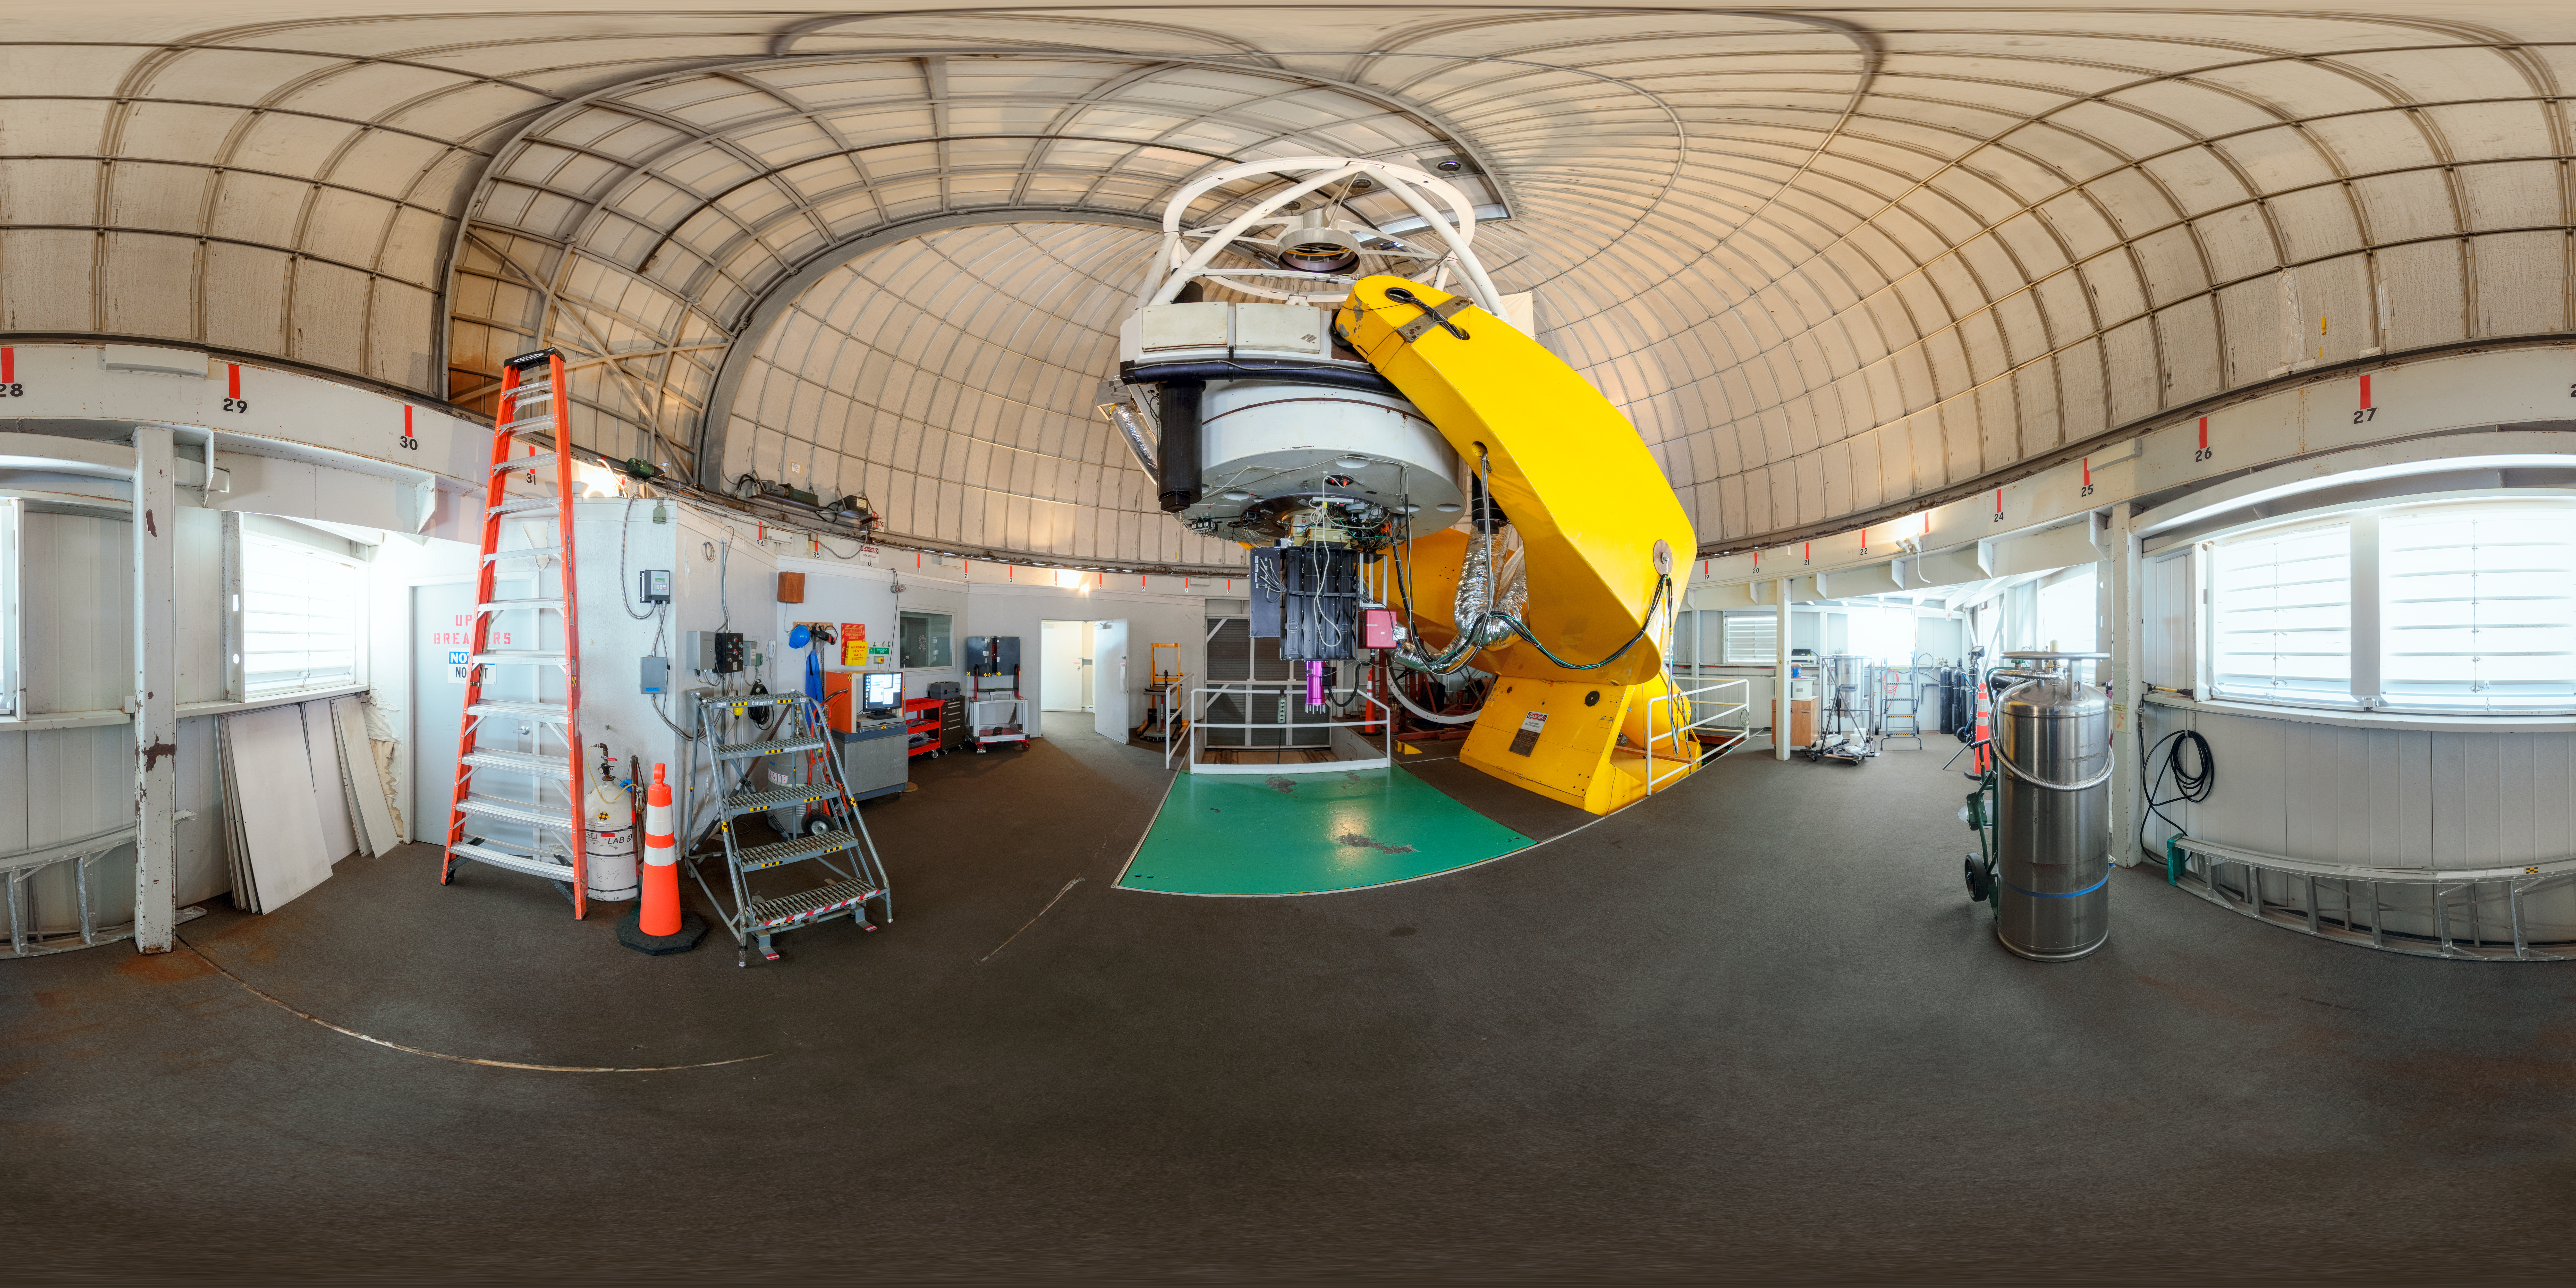

Panorama of Hiltner Telescope on Kitt Peak

A panoramic view of the Hiltner 2.4-meter Telescope on Kitt Peak.

Credit: KPNO/NOIRLab/AURA/NSF/P. Horálek